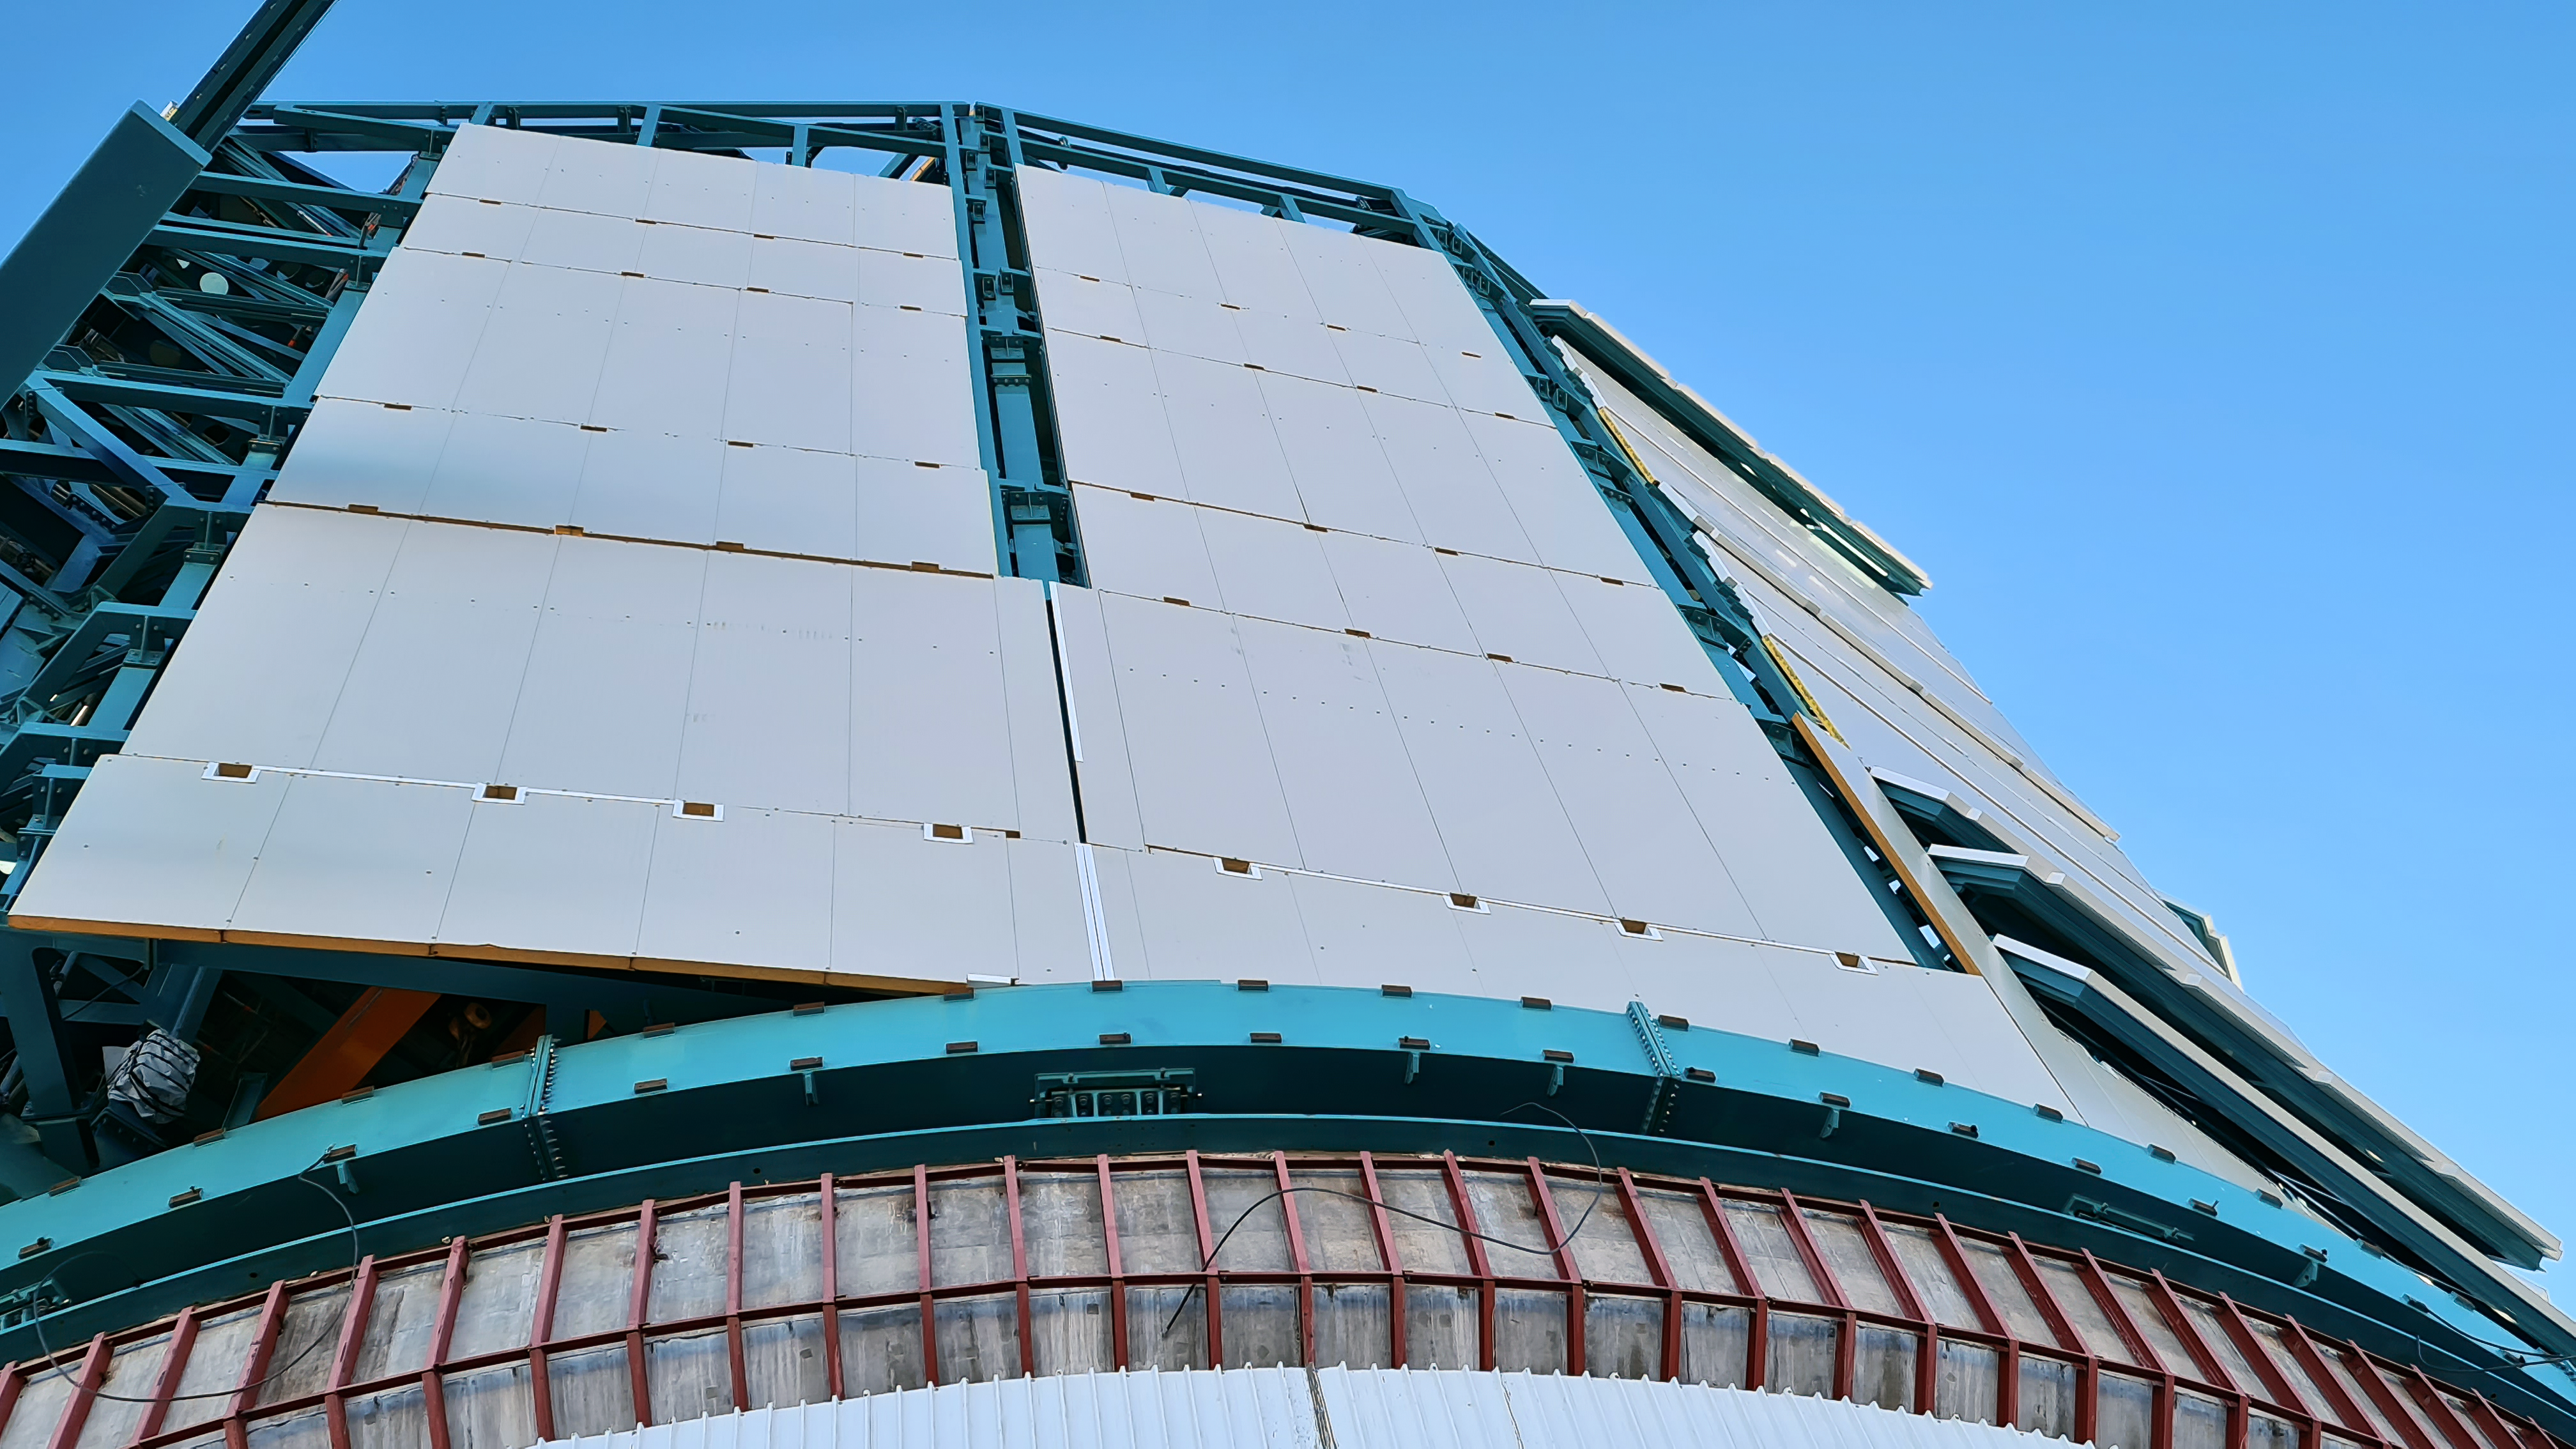

Vera C. Rubin Observatory 28 Aug. 2020

An inspection of the summit facility and equipment was performed on 28 August 2020, after some bad weather moved through the area. In general, the facilities including TMA, Dome, Power, Water lines, Casino (cafeteria), Warehouse, (M1M3), etc, are in good condition.

Credit: Rubin Obs/NSF/AURA